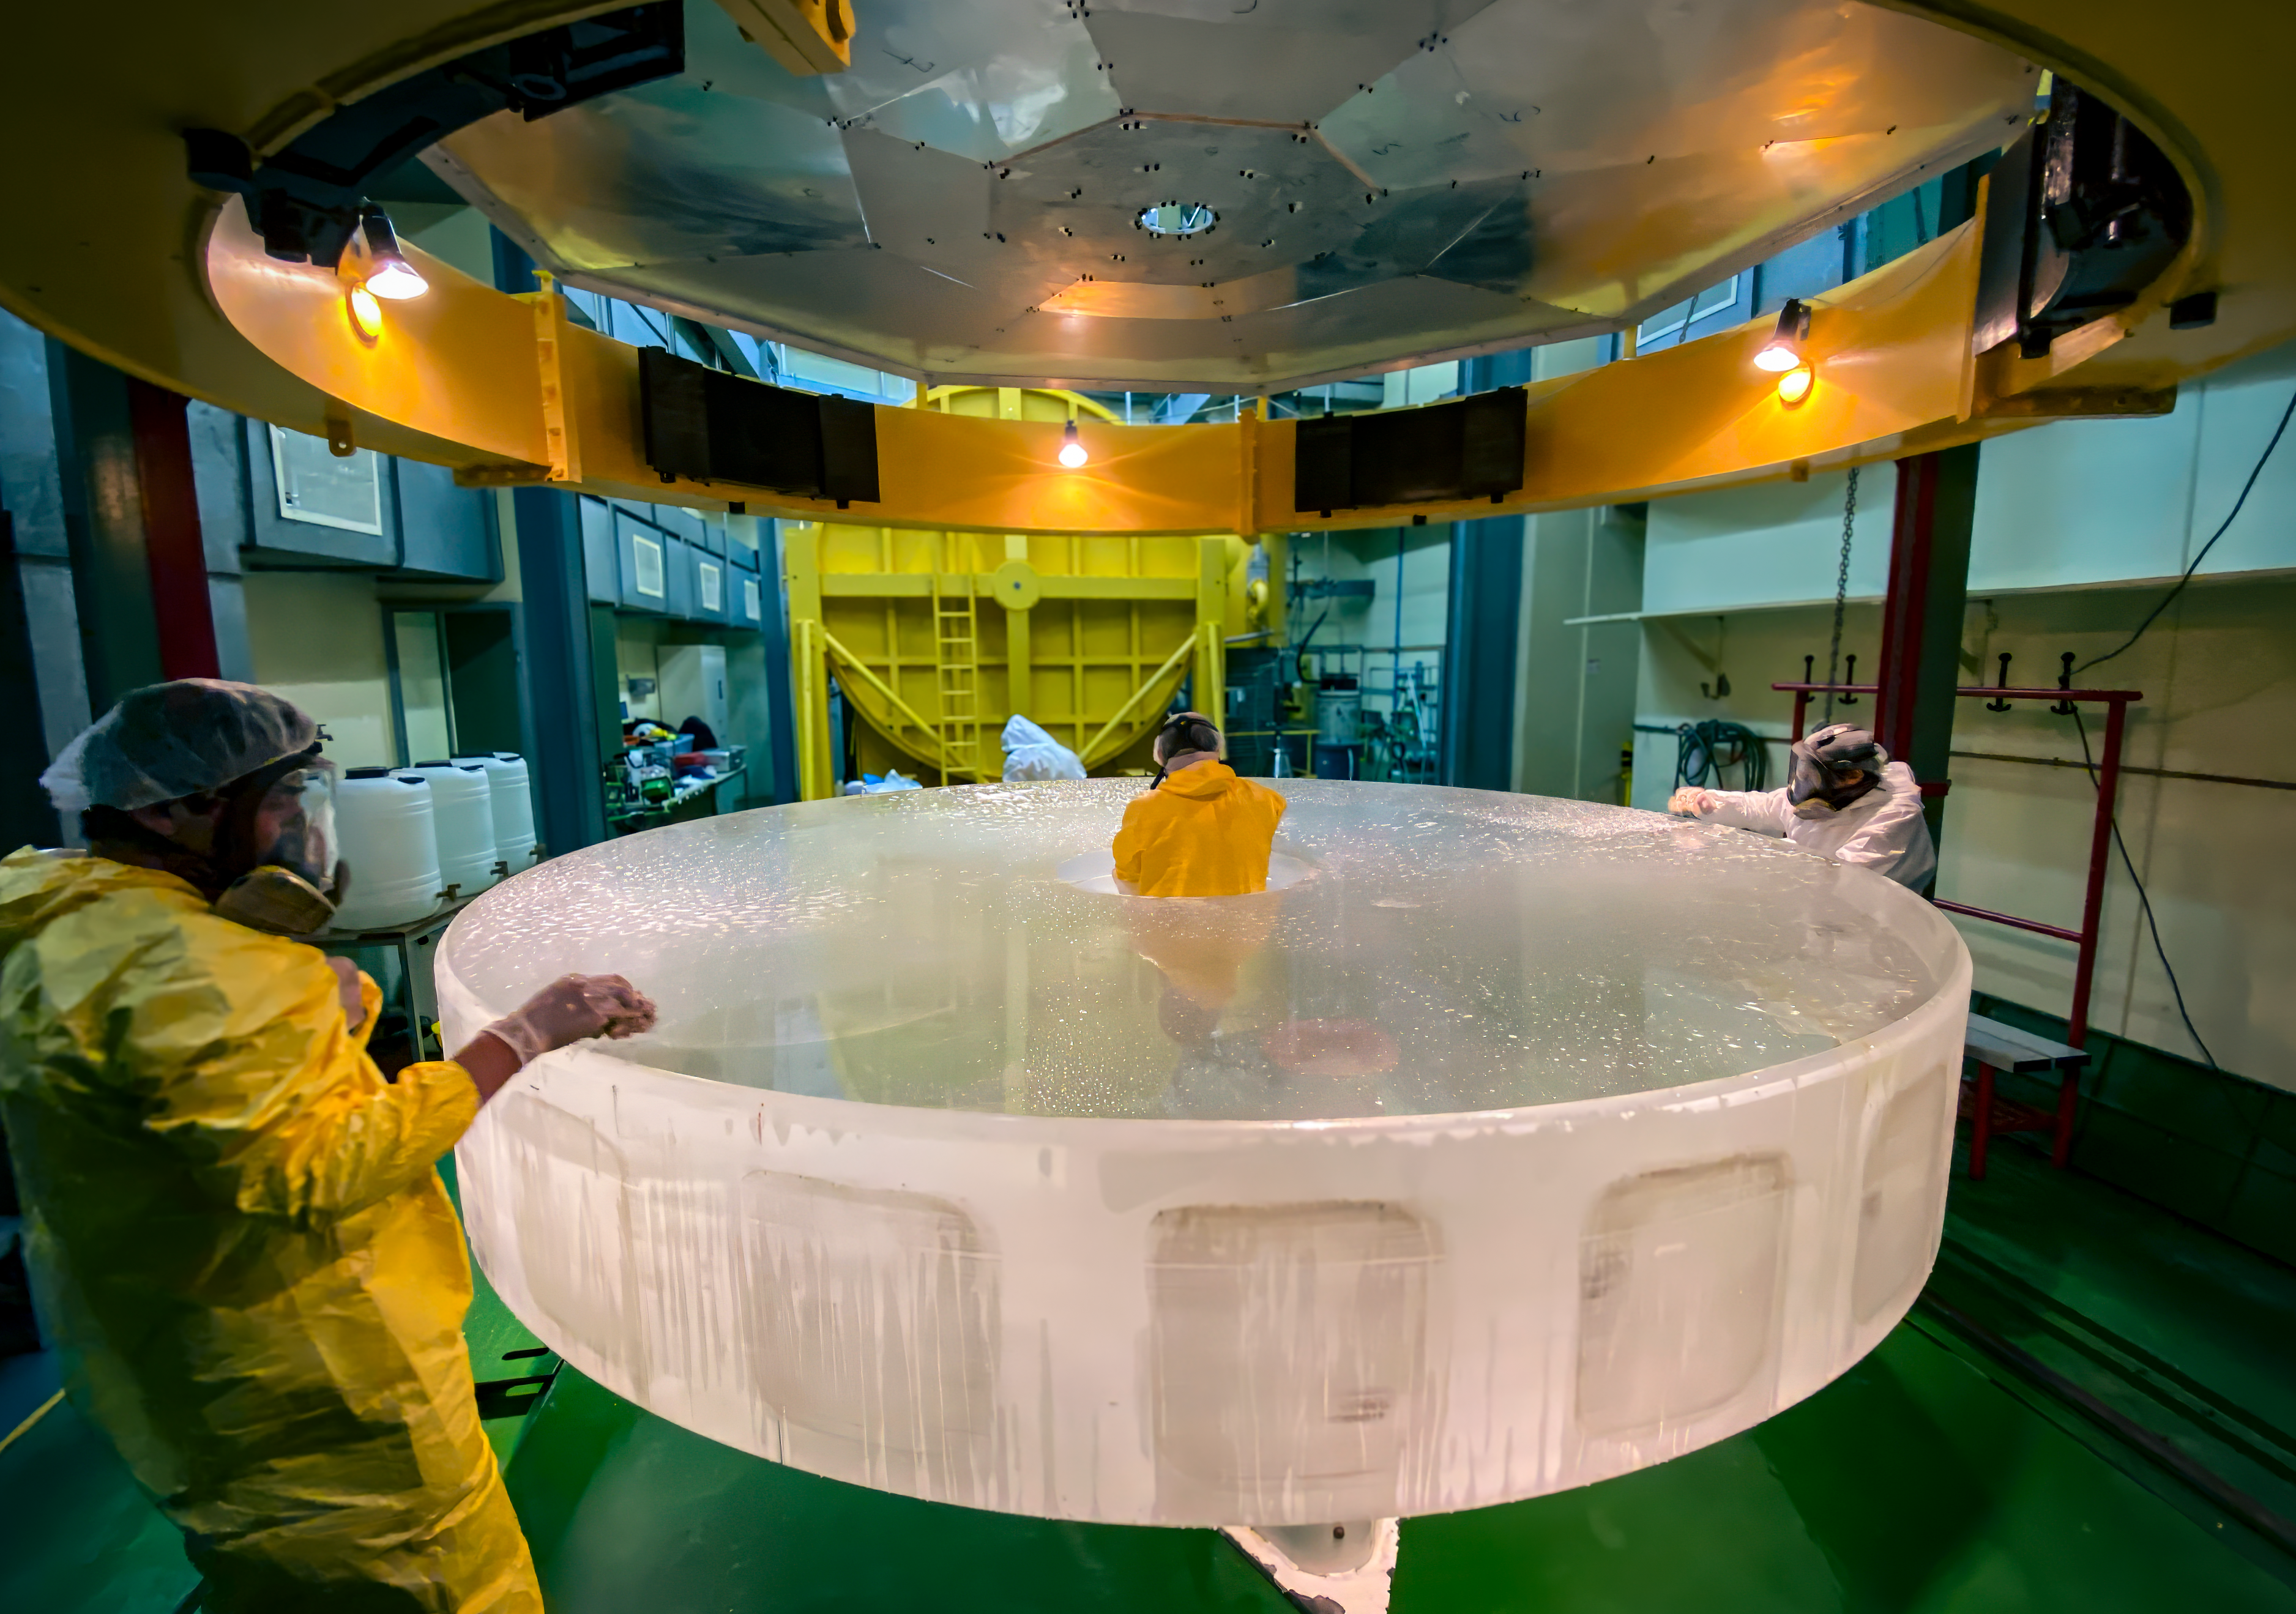

Washing a mirror’s troubles away

When your mirror gets dirty at home, you can just grab a rag and some spray to clean it. But what about ultra-precise and reflective mirrors for telescopes? Today’s Picture of the Week shows us part of the process for the main mirror of the ESO 3.6-metre Telescope at La Silla Observatory, Chile.

The mirror blank, made of fused silica, was made by Corning and polished by REOSC. Here we see ESO staff stripping the mirror of its old aluminium coating, a necessary step before applying a new one. This old layer is washed away manually by applying chemicals that break down the coating, then rinsing it off the surface with demineralised water. This careful removal and cleaning are key for a successful recoating.

The next step is to insert the mirror blank into a specialised vacuum chamber called a recoating chamber, that vaporises aluminium and deposits it onto the blank mirror in a very thin layer, thinner than the width of a human hair! If this layer were too thick, its surface would be too rugged and the mirror wouldn’t reflect as much light, losing precious data along the way.

Credit: A. Silber/ESO